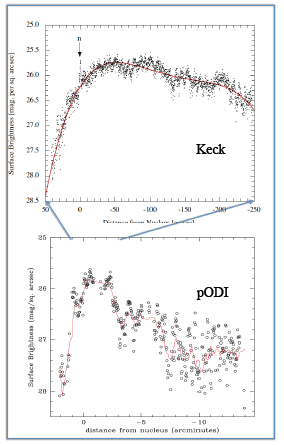

New Camera at WIYN images an Asteroid with a Long Tail

R band profiles from Keck (top: Jewitt et al. 2012) and pODI (bottom). The shape and extent of the tail are controlled by the ratio of radiation pressure to gravitational accelaeration, and the ejection velocity. Hence the profile yields the particle size distributiona and mass in the tail. As seen here, from the pODI image we are able to sample the profile out to much longer distances (> 15') from the nucleus.

Credit: NOIRLab